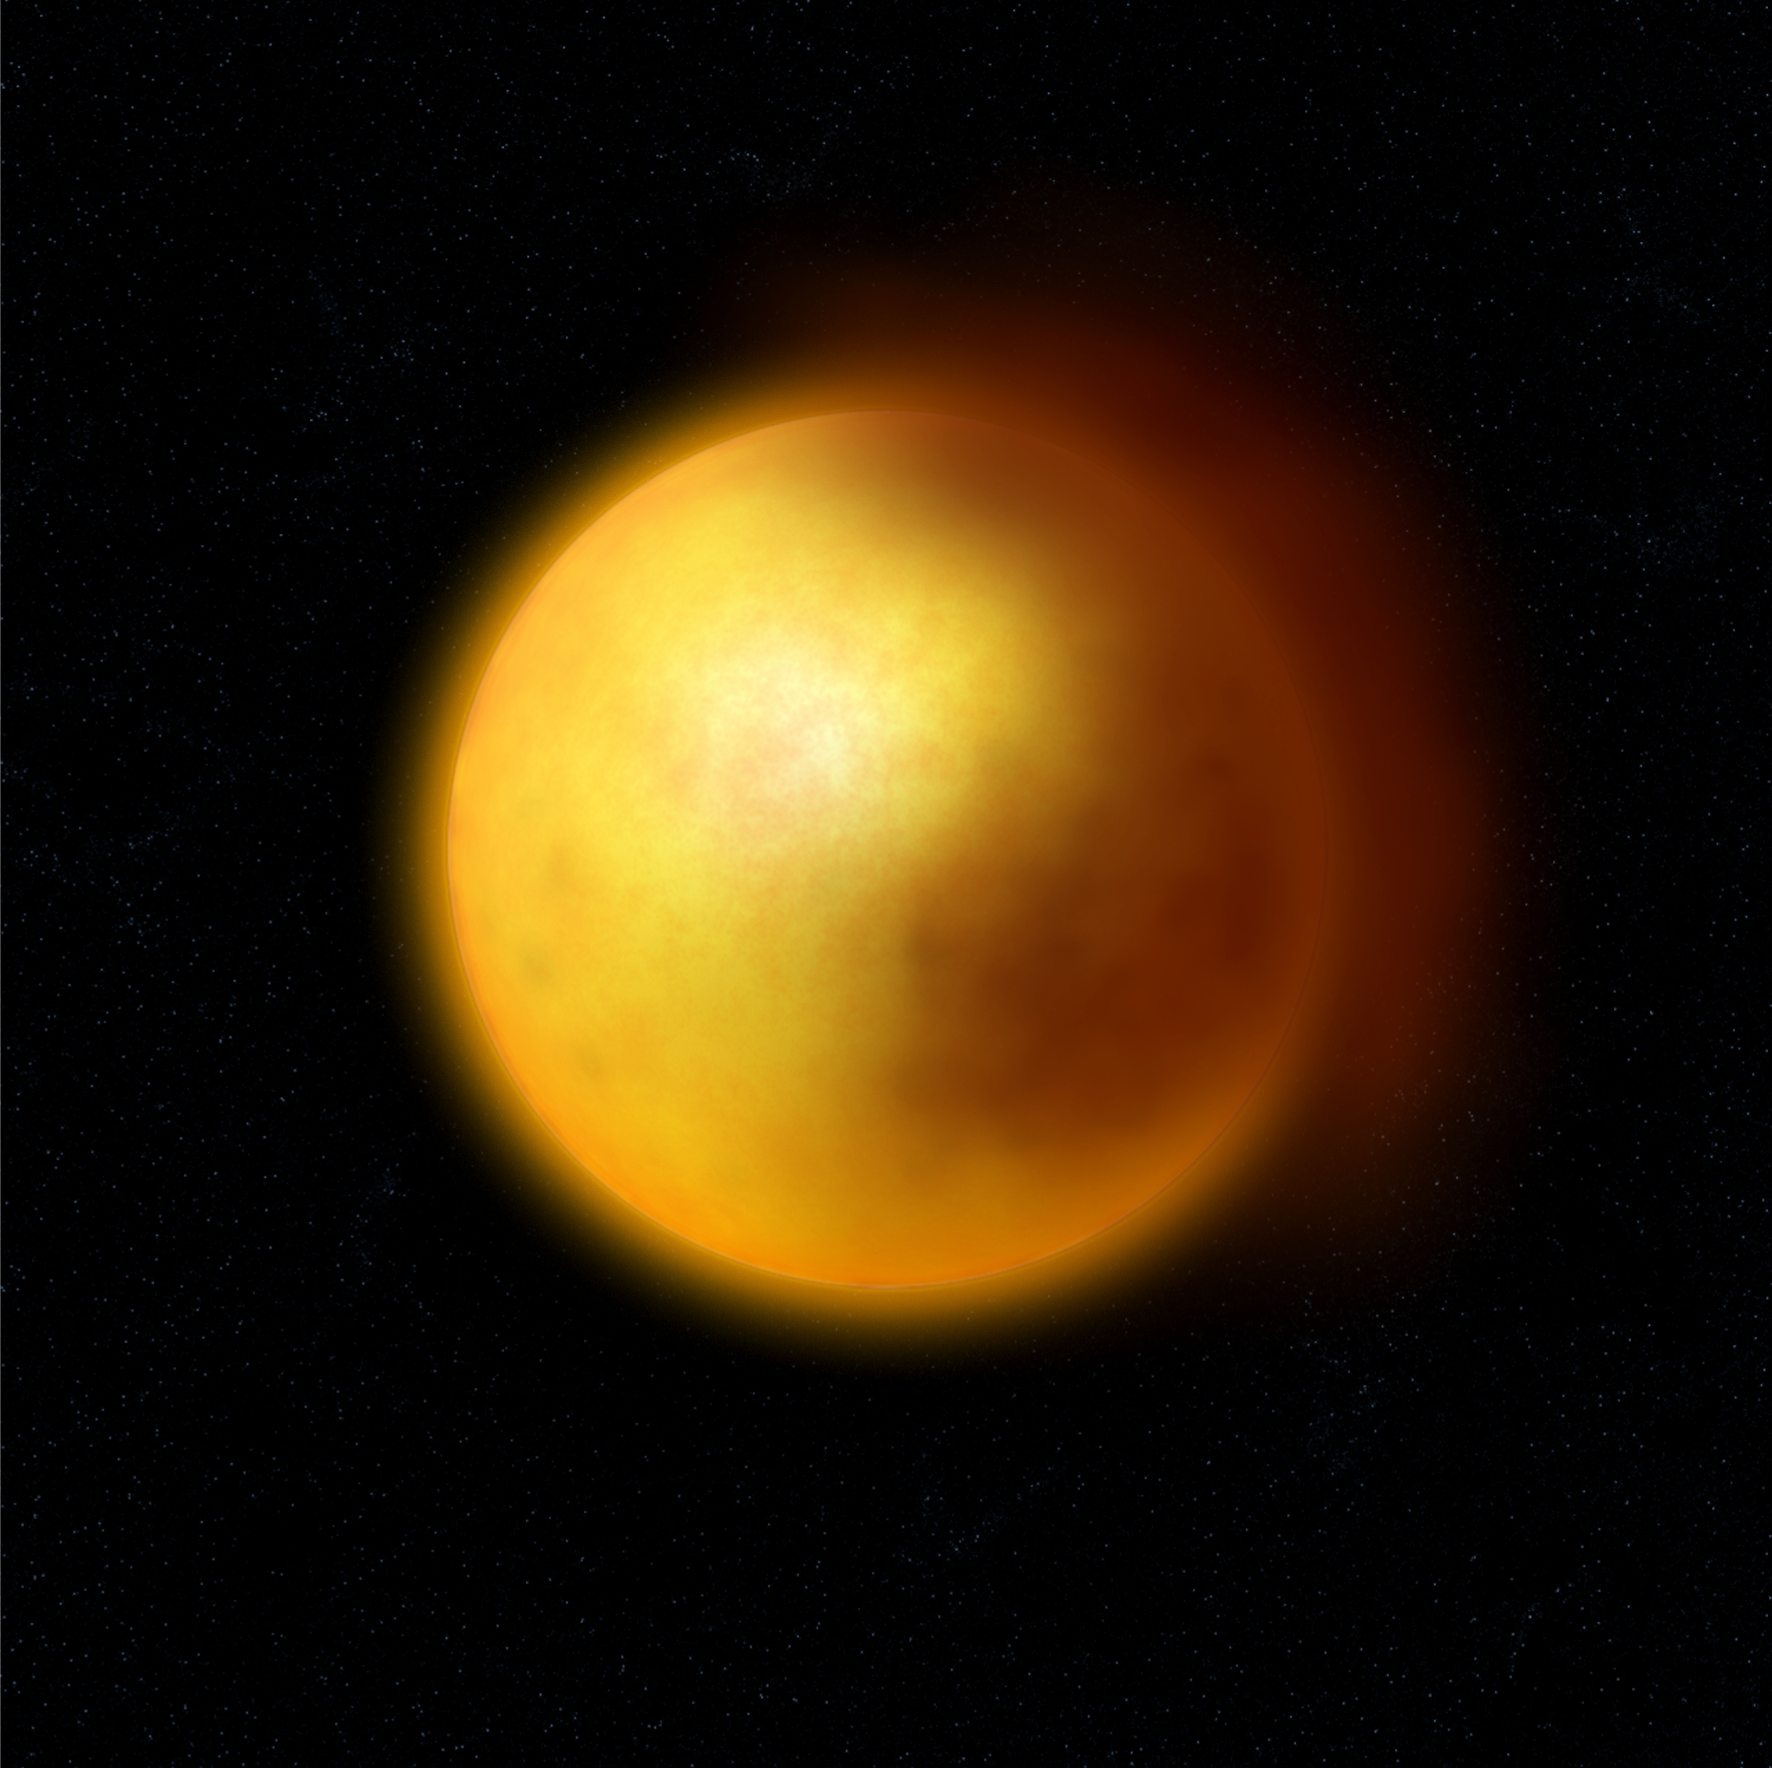

Dust cloud in a R CrB star (artist's impression)

Artist rendering of the surroundings of a R Coronae Borealis star, as inferred from the observations obtained with ESO's Very Large Telescope. Such stars show erratic variability that is thought to arise from the presence of large clouds of dust in their envelope.

Credit: ESO